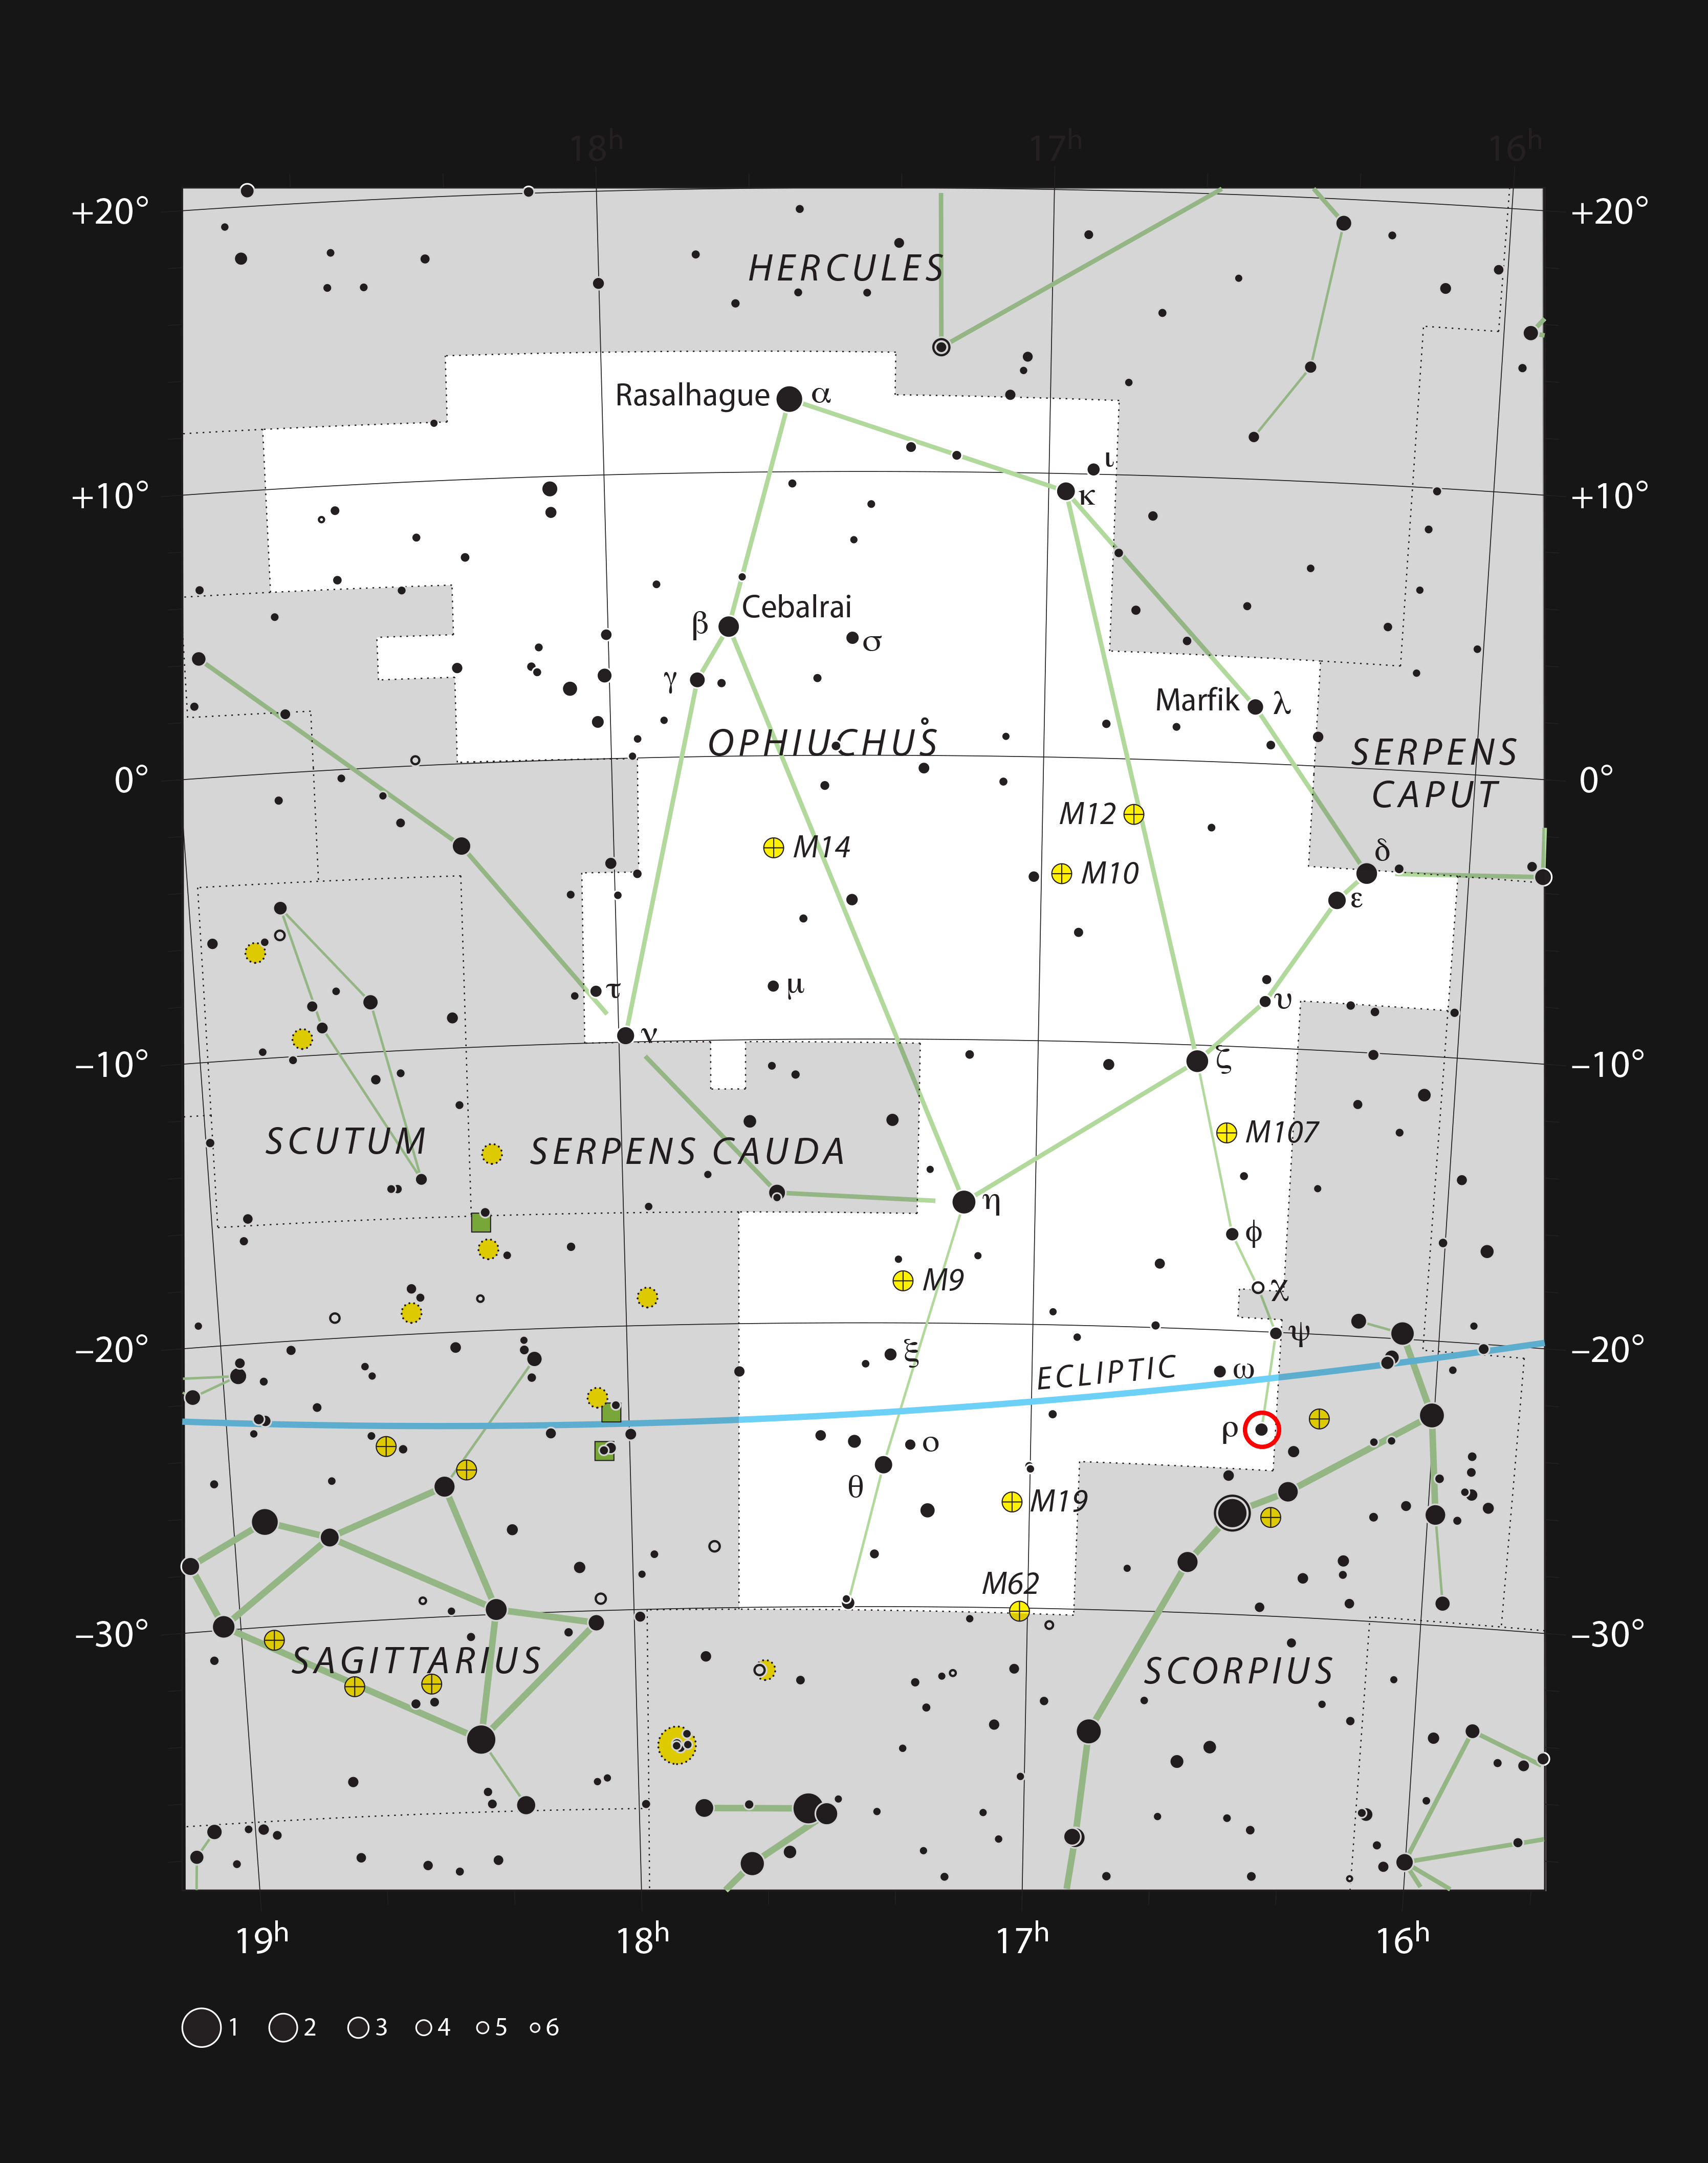

The Rho Ophiuchi star formation region in the constellation of Ophiuchus

This chart shows the large constellation of Ophiuchus (The Serpent Bearer). In the southern part of this constellation there is a spectacular region of dark and bright clouds, forming part of a region of star formation. This chart, which shows all the stars easily seen with the naked eye on a dark and clear night, shows the location of Rho Ophiuchi, the brightest star in the region.

Credit: ESO, IAU and Sky & Telescope